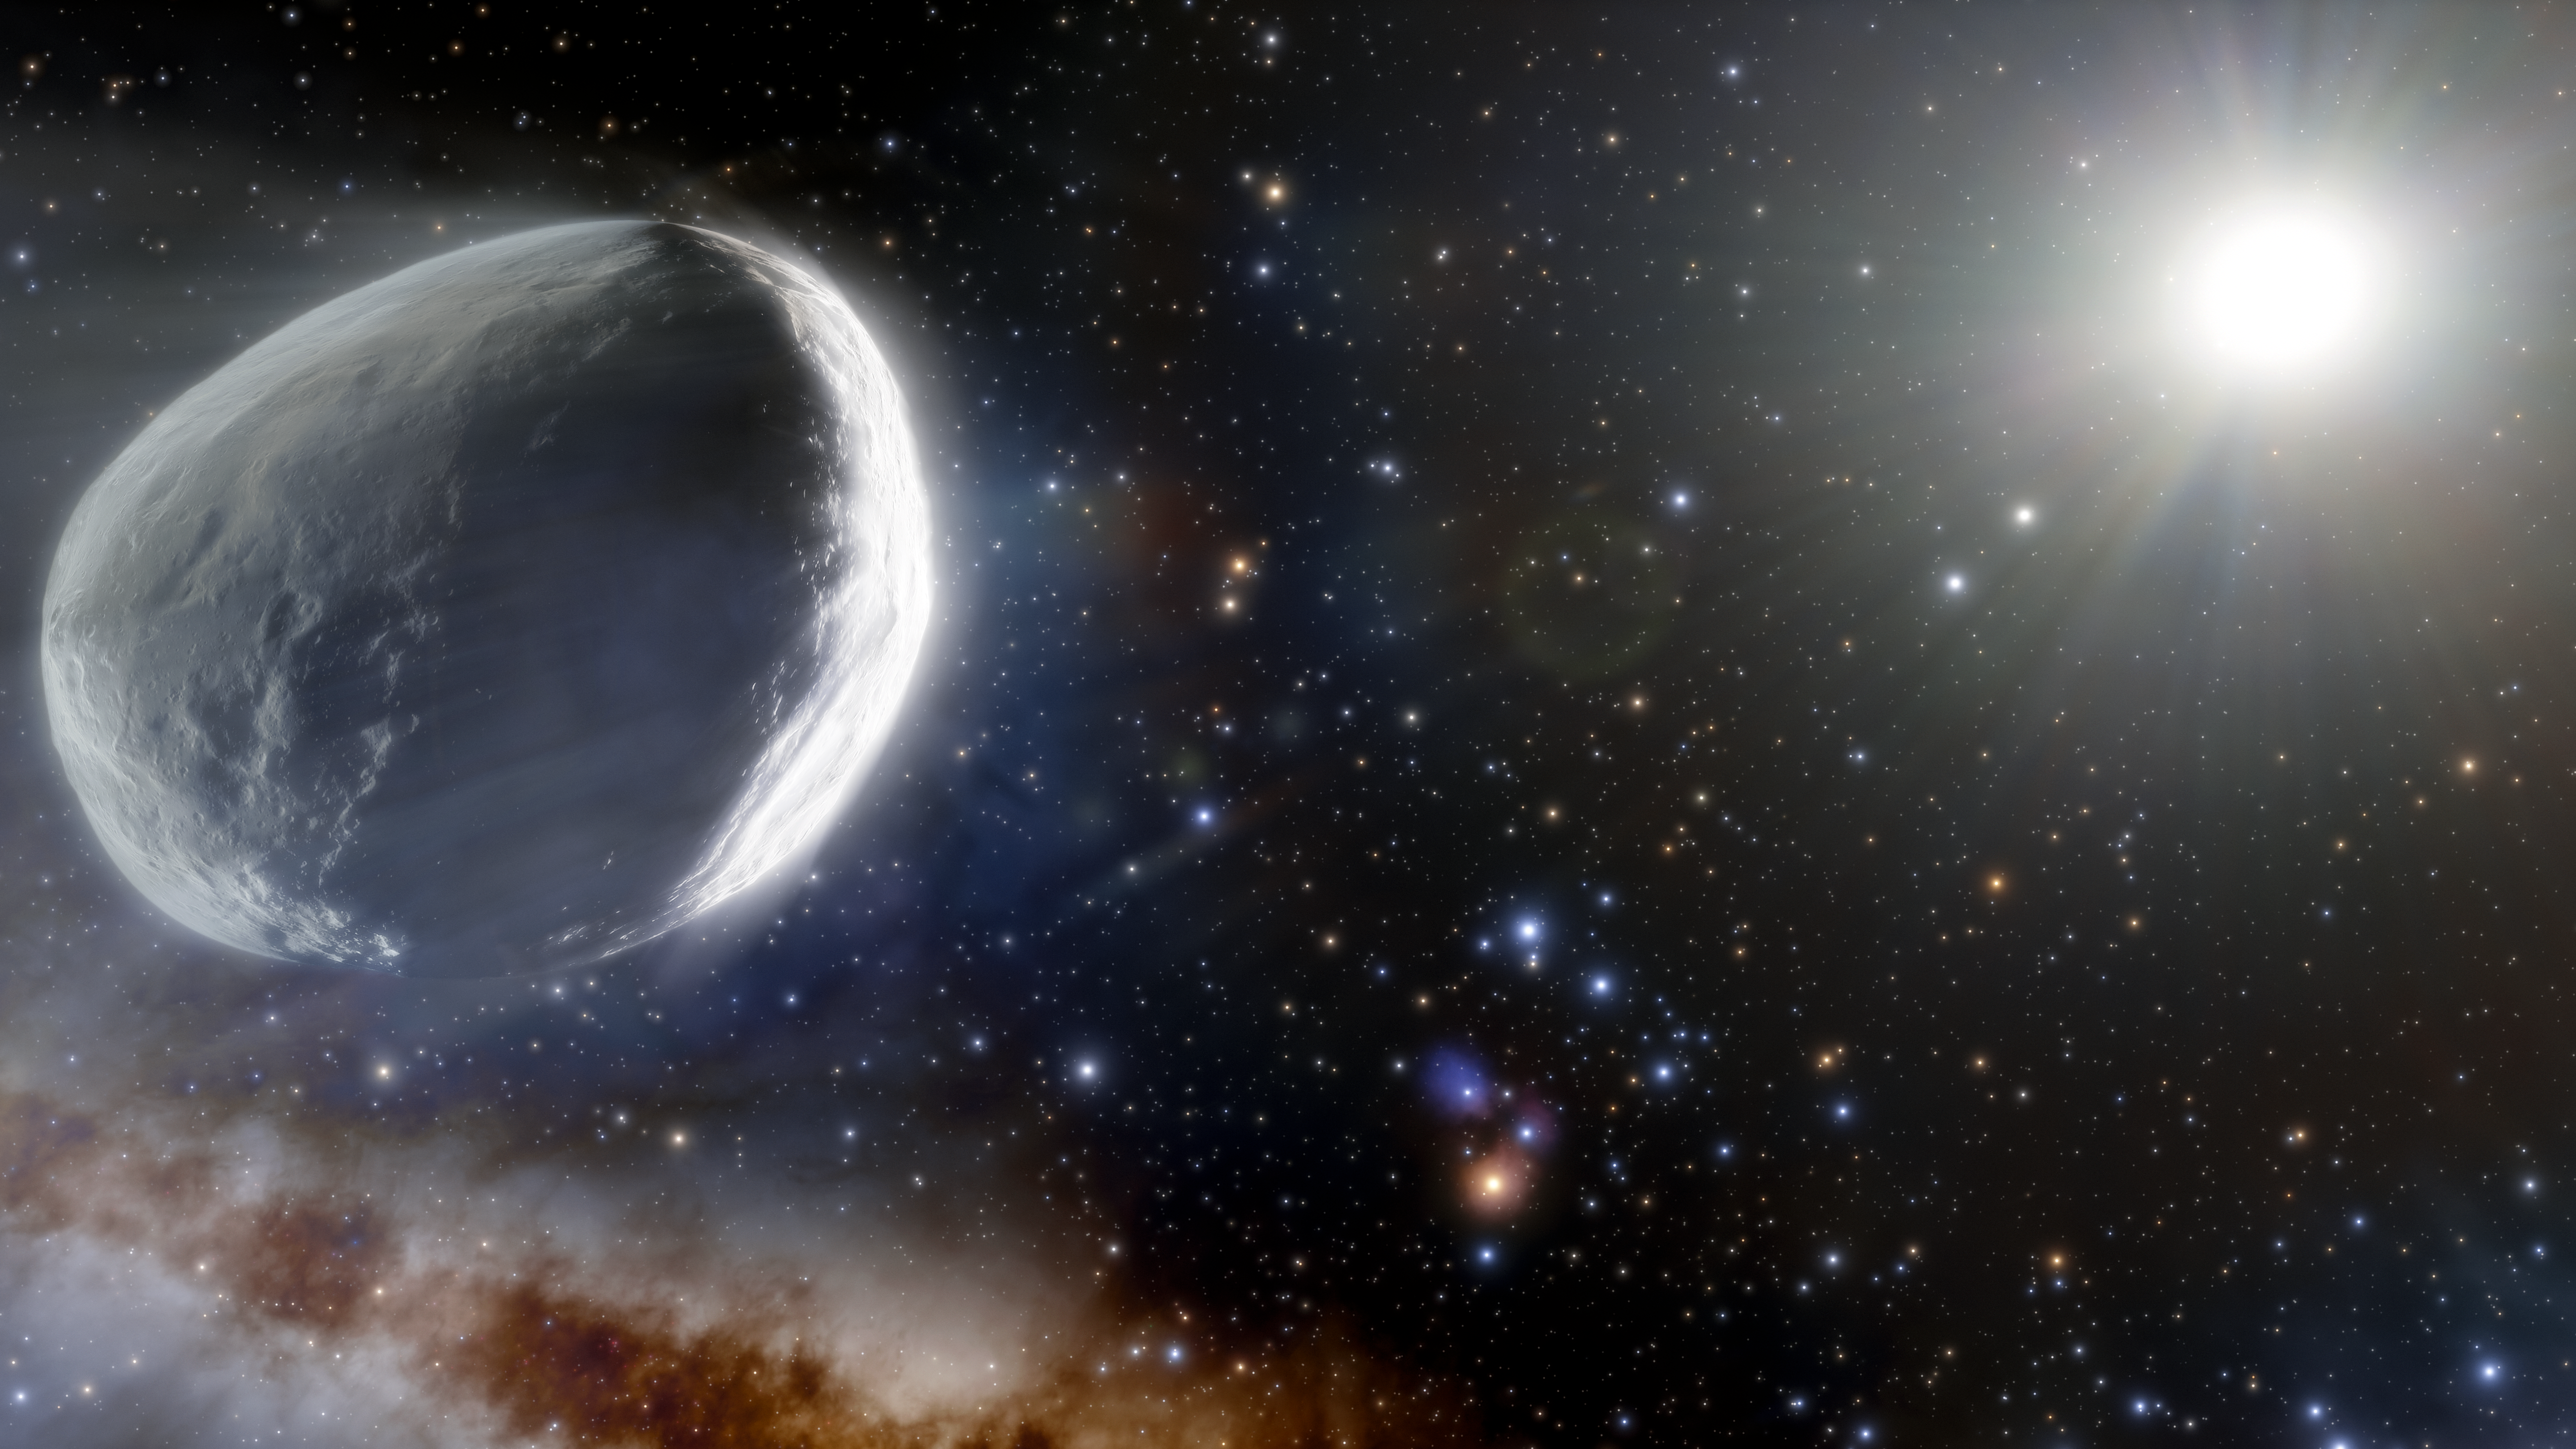

Illustration of Comet Bernardinelli-Bernstein

This illustration shows the distant Comet Bernardinelli-Bernstein as it might look in the outer Solar System. Comet Bernardinelli-Bernstein is estimated to be about 1000 times more massive than a typical comet, making it arguably the largest comet discovered in modern times. It has an extremely elongated orbit, journeying inward from the distant Oort Cloud over millions of years. It is the most distant comet to be discovered on its incoming path.

Credit: NOIRLab/NSF/AURA/J. da Silva (Spaceengine)/M. Zamani